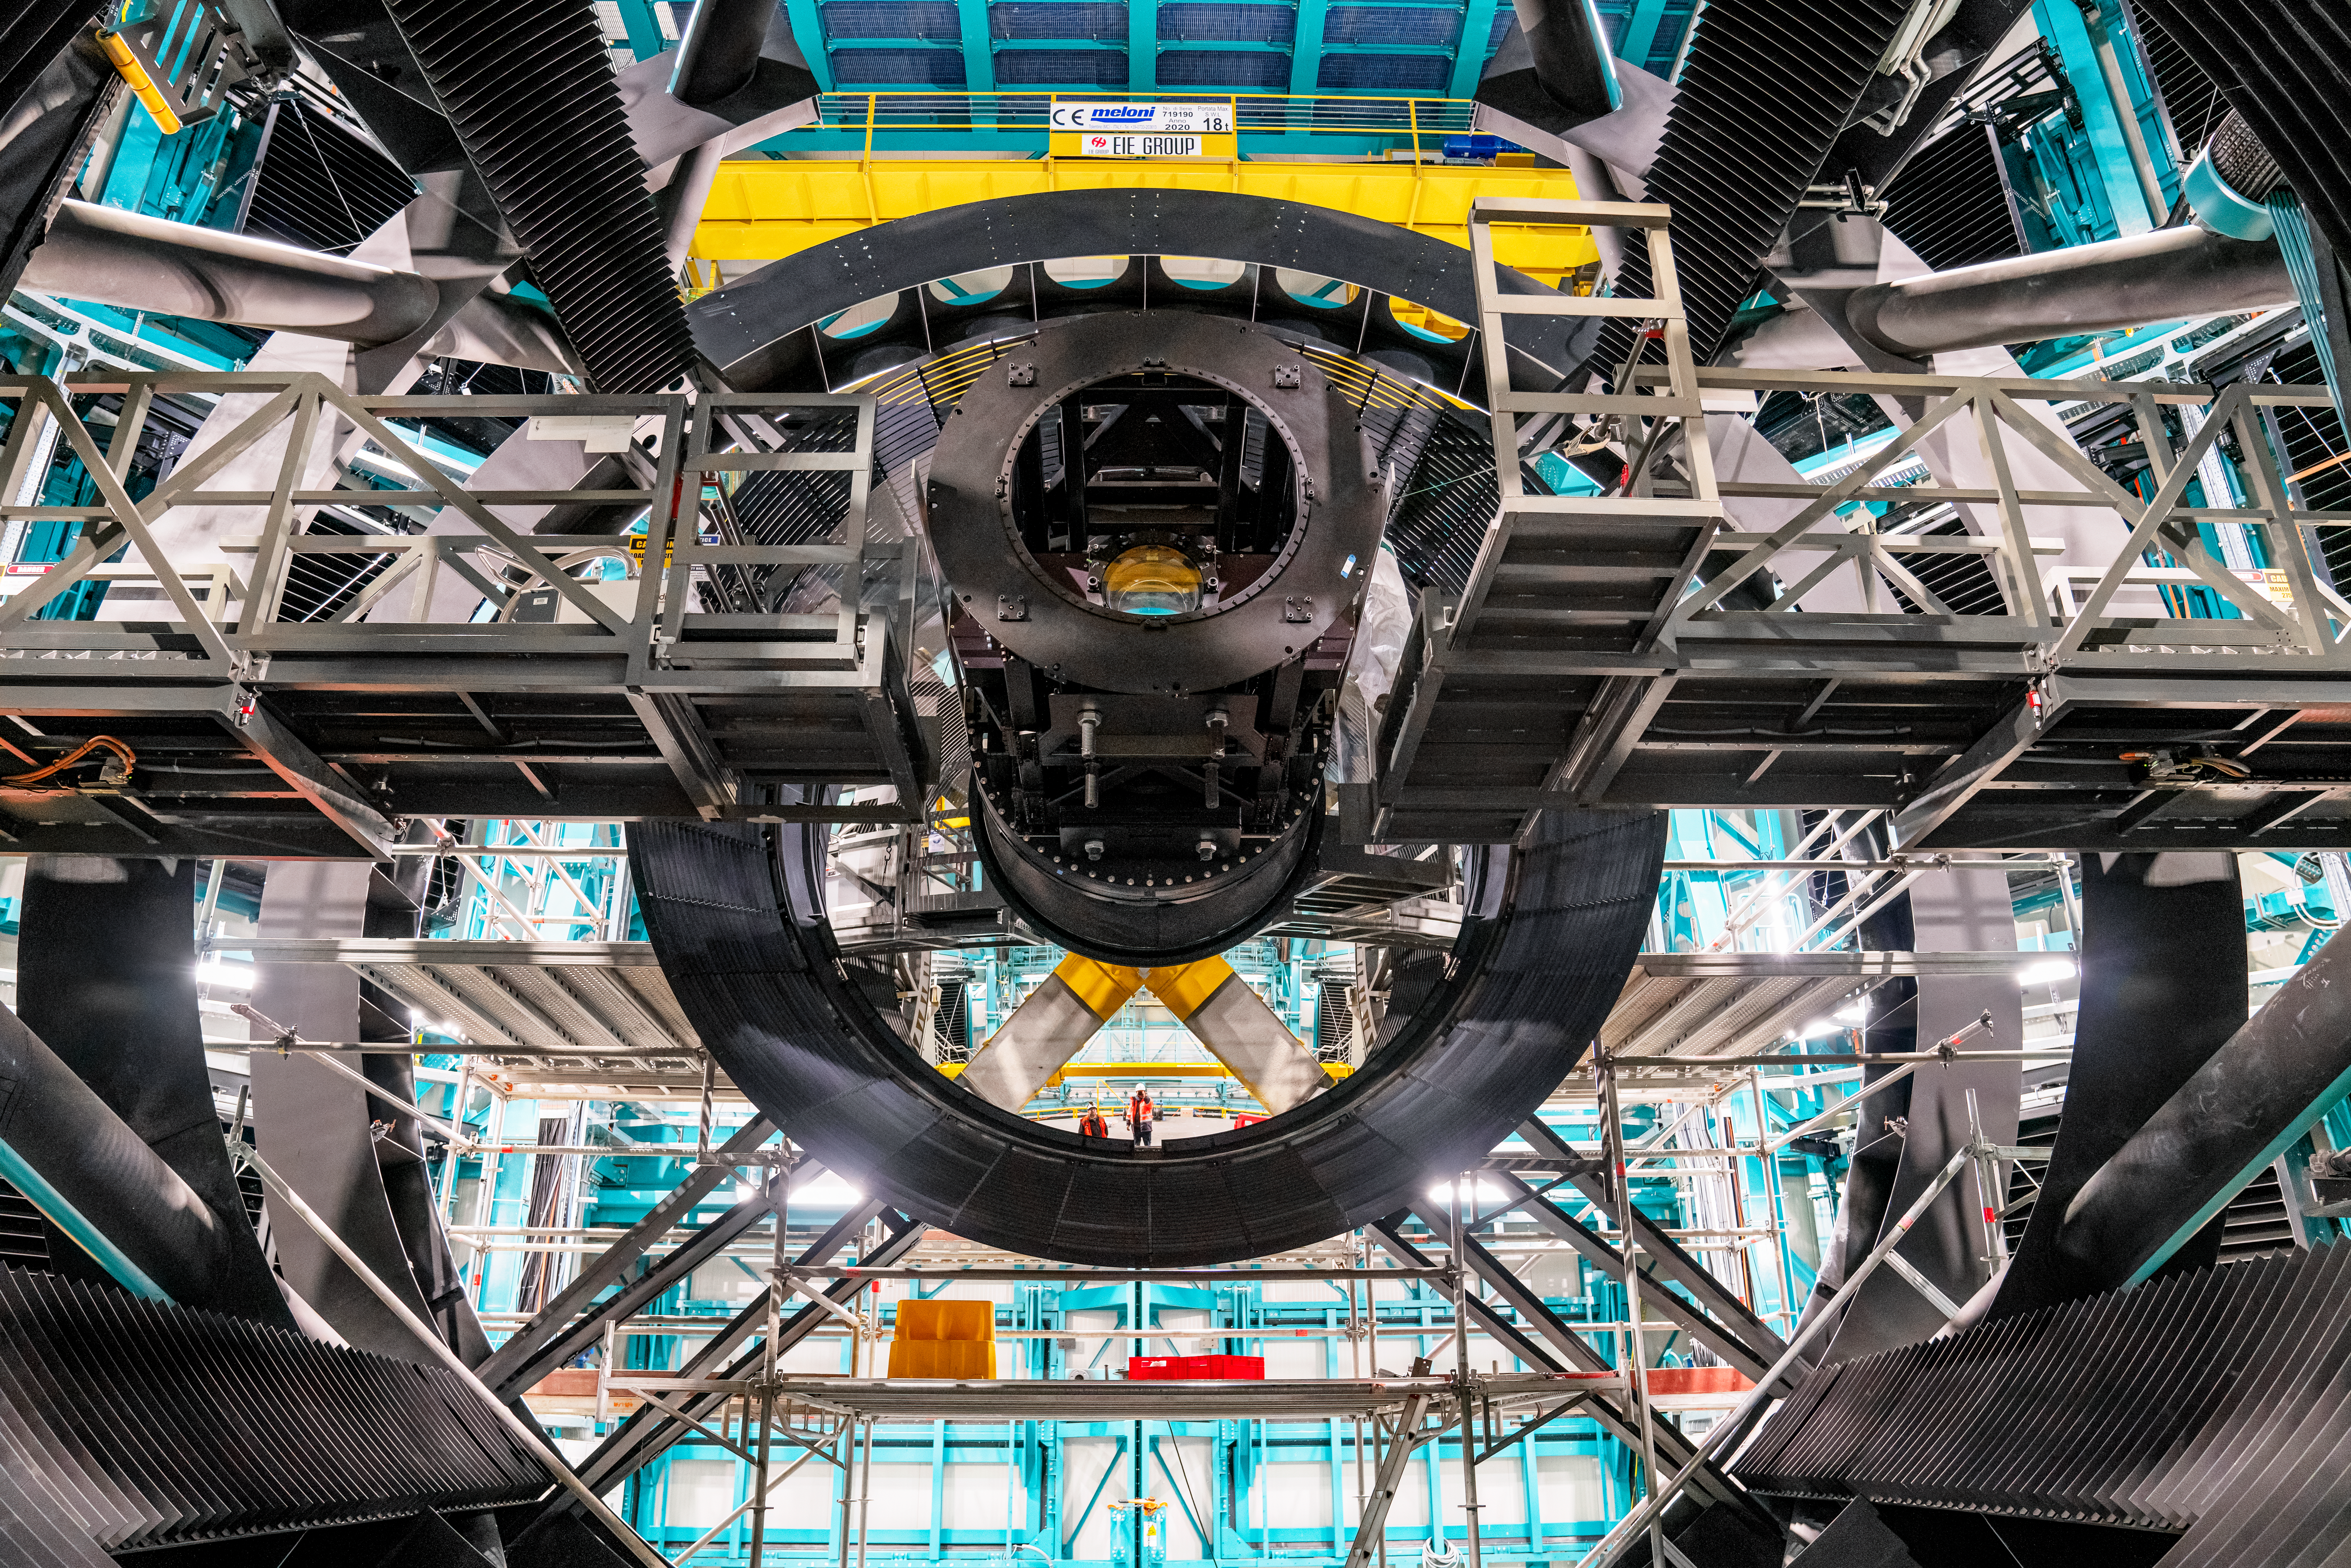

Rubin ComCam Install

Comcam Friday 23

Credit: Rubin Observatory/NSF/AURA/H. Stockebrand